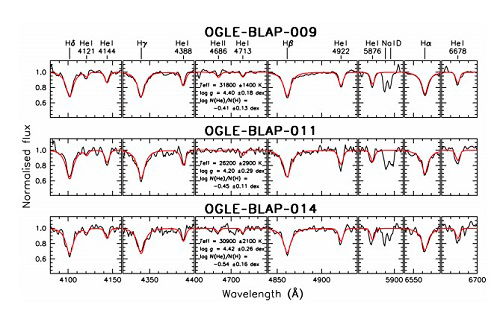

Gemini South spectra for three BLAPs

Gemini South spectra for three BLAPs. Best fits of stellar atmosphere models are shown with red lines. Effective temperatures, surface gravities, and helium abundances derived for these stars are similar to the values obtained from spectra for the prototype object previously studied. This shows that all the newly discovered variables form a homogeneous class of objects.

Credit: Gemini Observatory/AURA/NSF